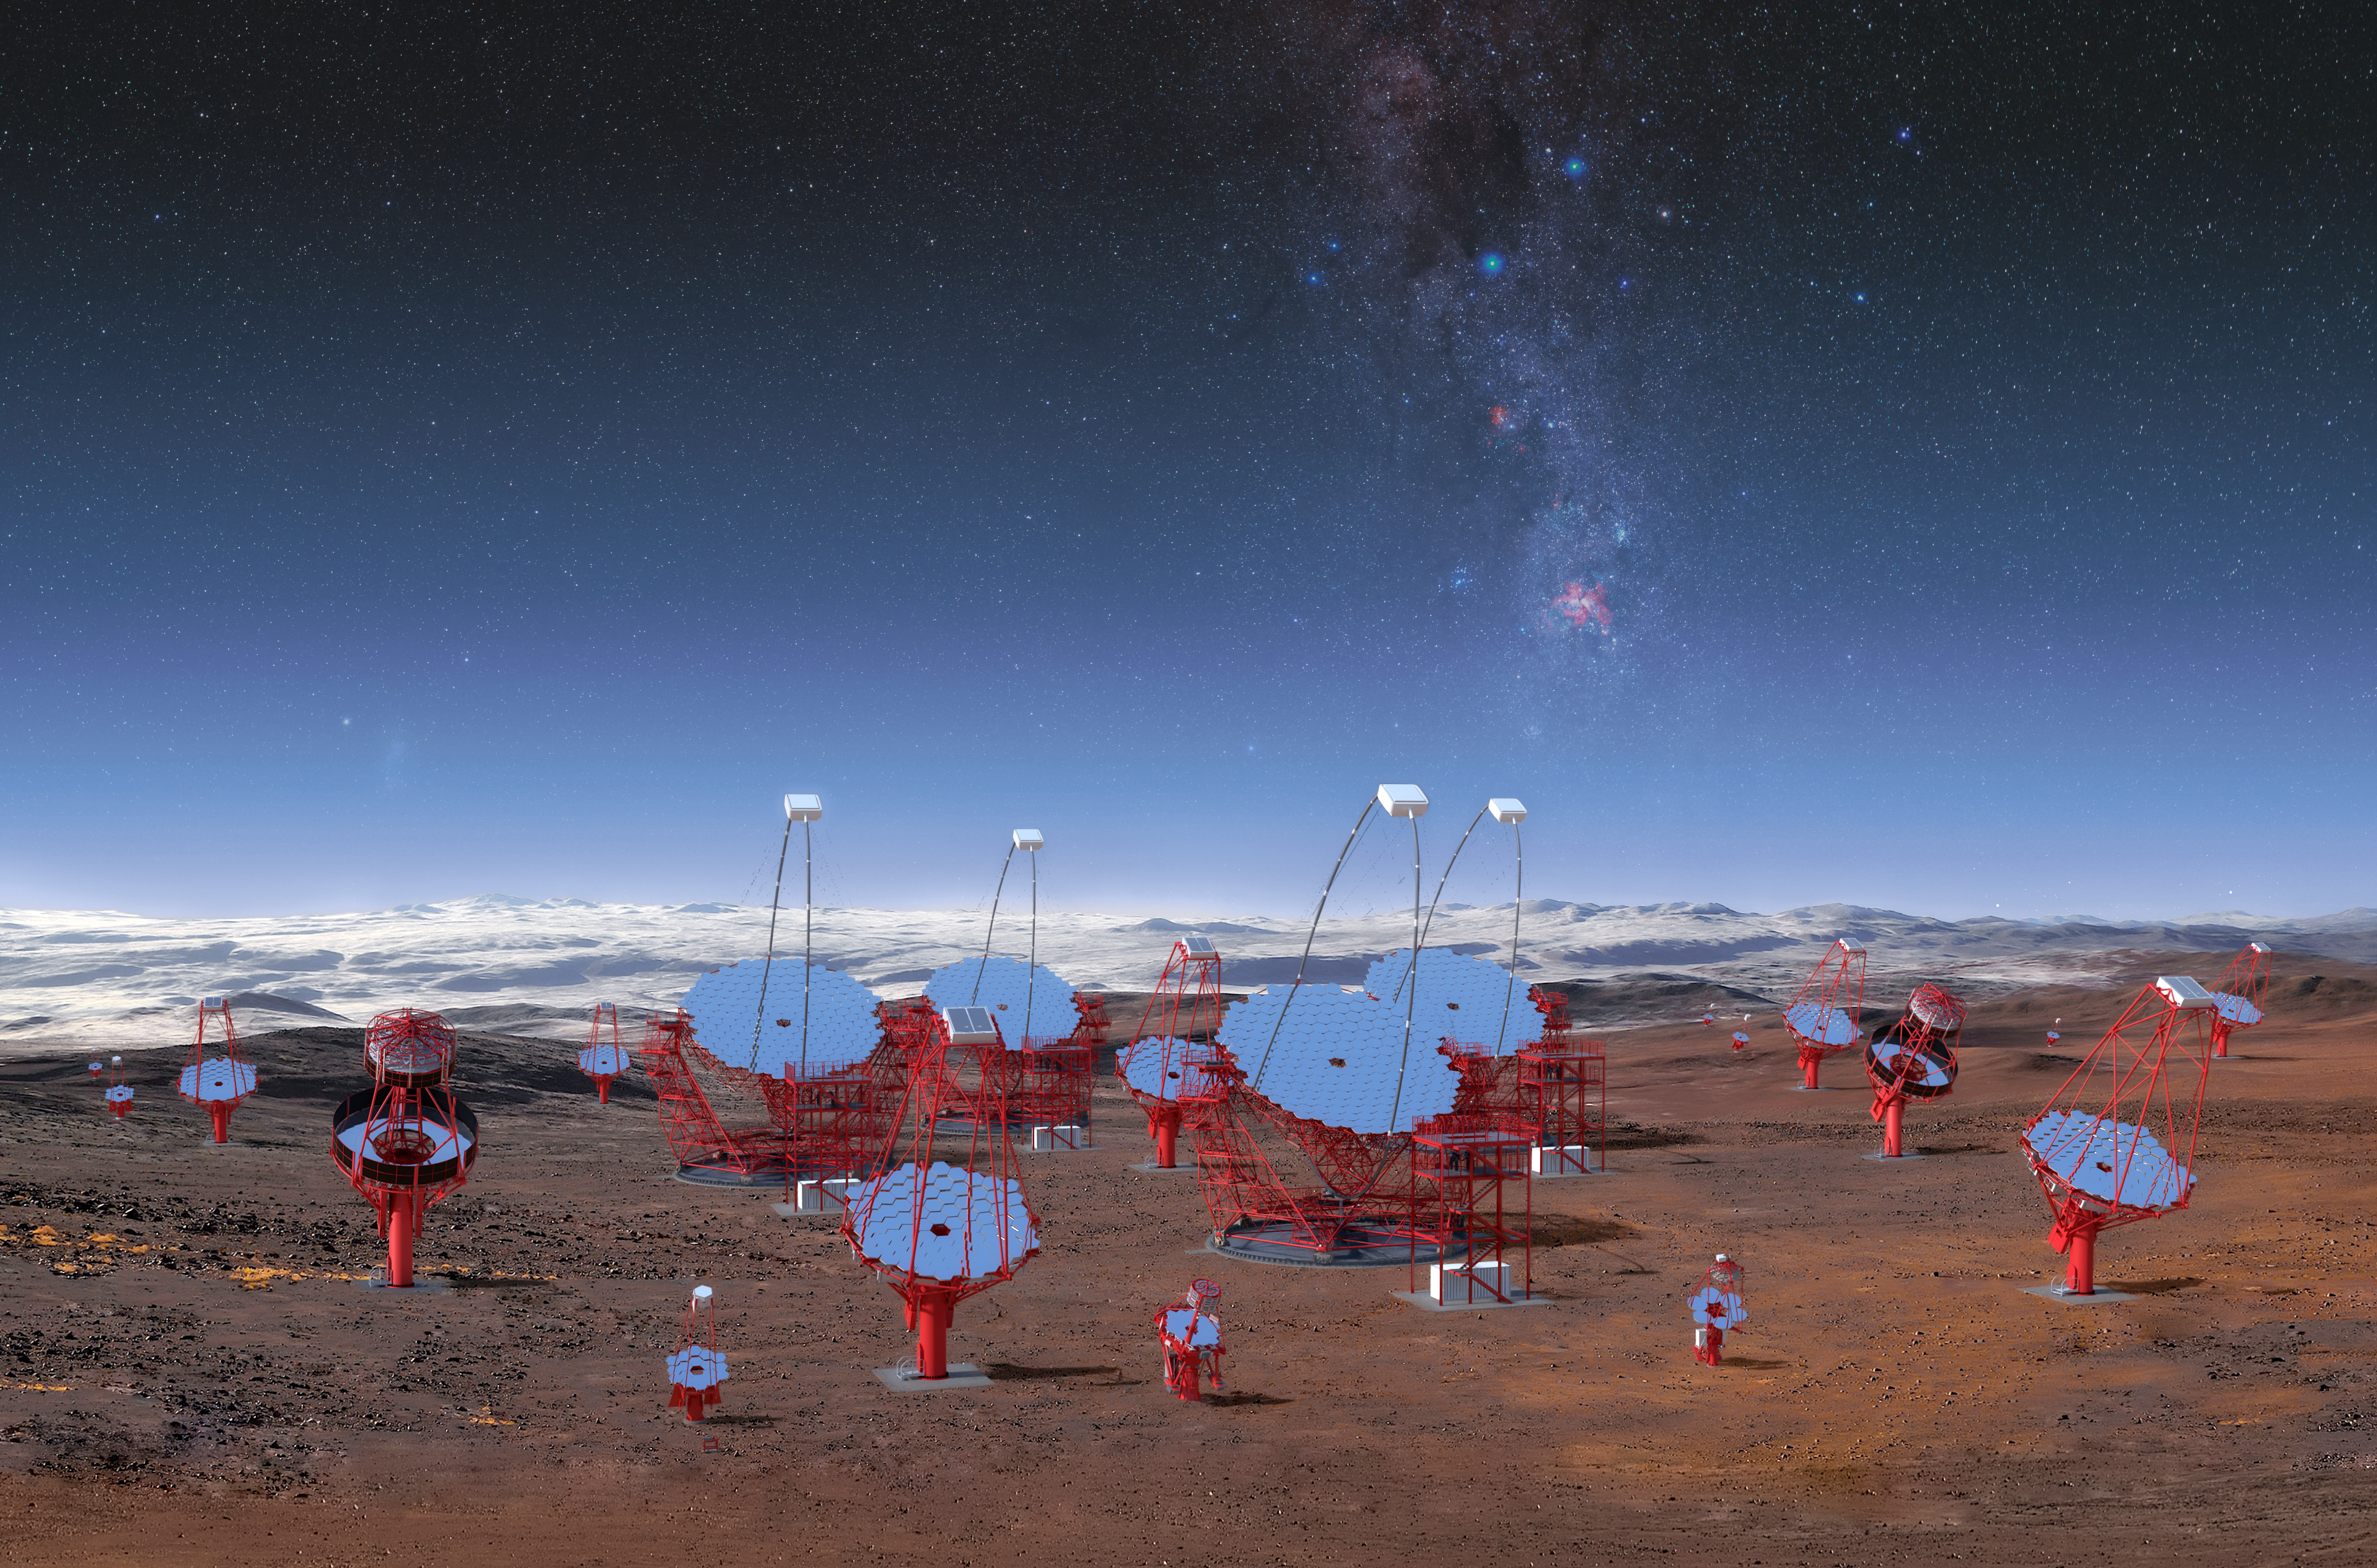

CTA Telescopes in Southern Hemisphere

This image illustrates all three classes of the 99 telescopes planned for the southern hemisphere at ESO's Paranal Observatory, as viewed from the centre of the array. This rendering is not an accurate representation of the final array layout, but it illustrates the enormous scale of the CTA telescopes and the array itself.

Credit: CTA/M-A. Besel/IAC (G.P. Diaz)/ESO